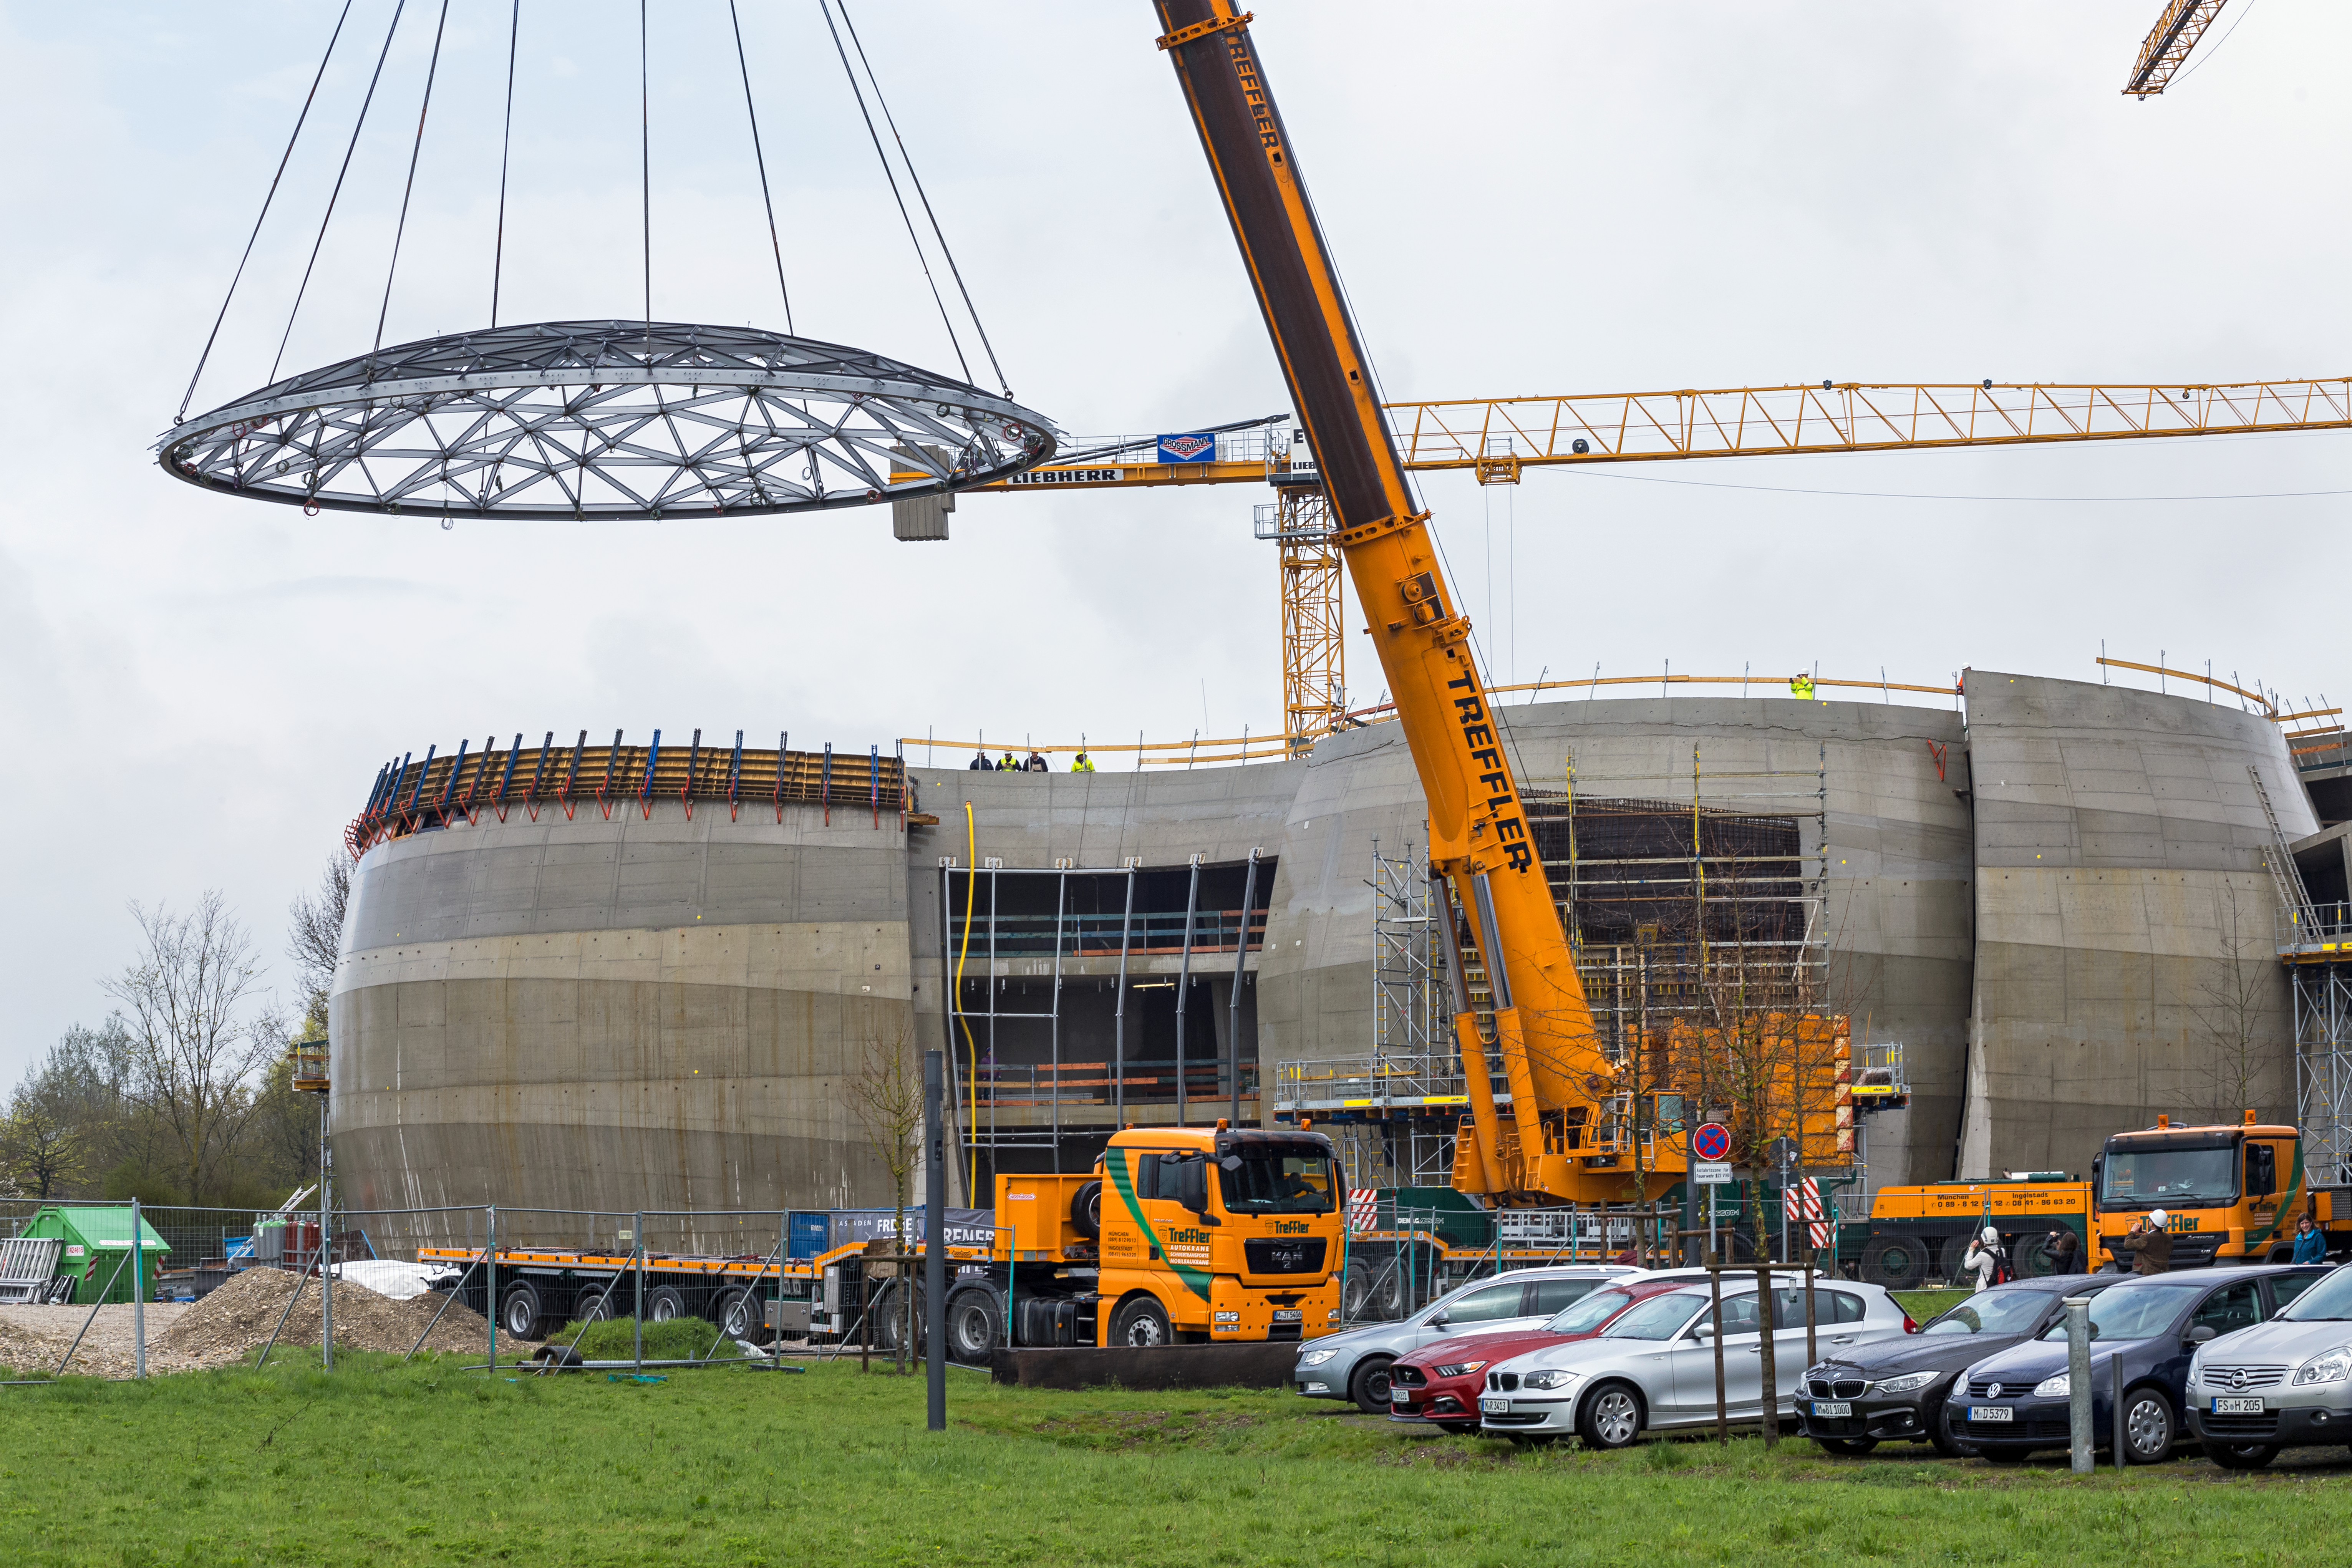

Star-roof lifted into place

The "star-roof" hovers over the ESO Supernova Planetarium & Visitor Centre.

Credit: ESO